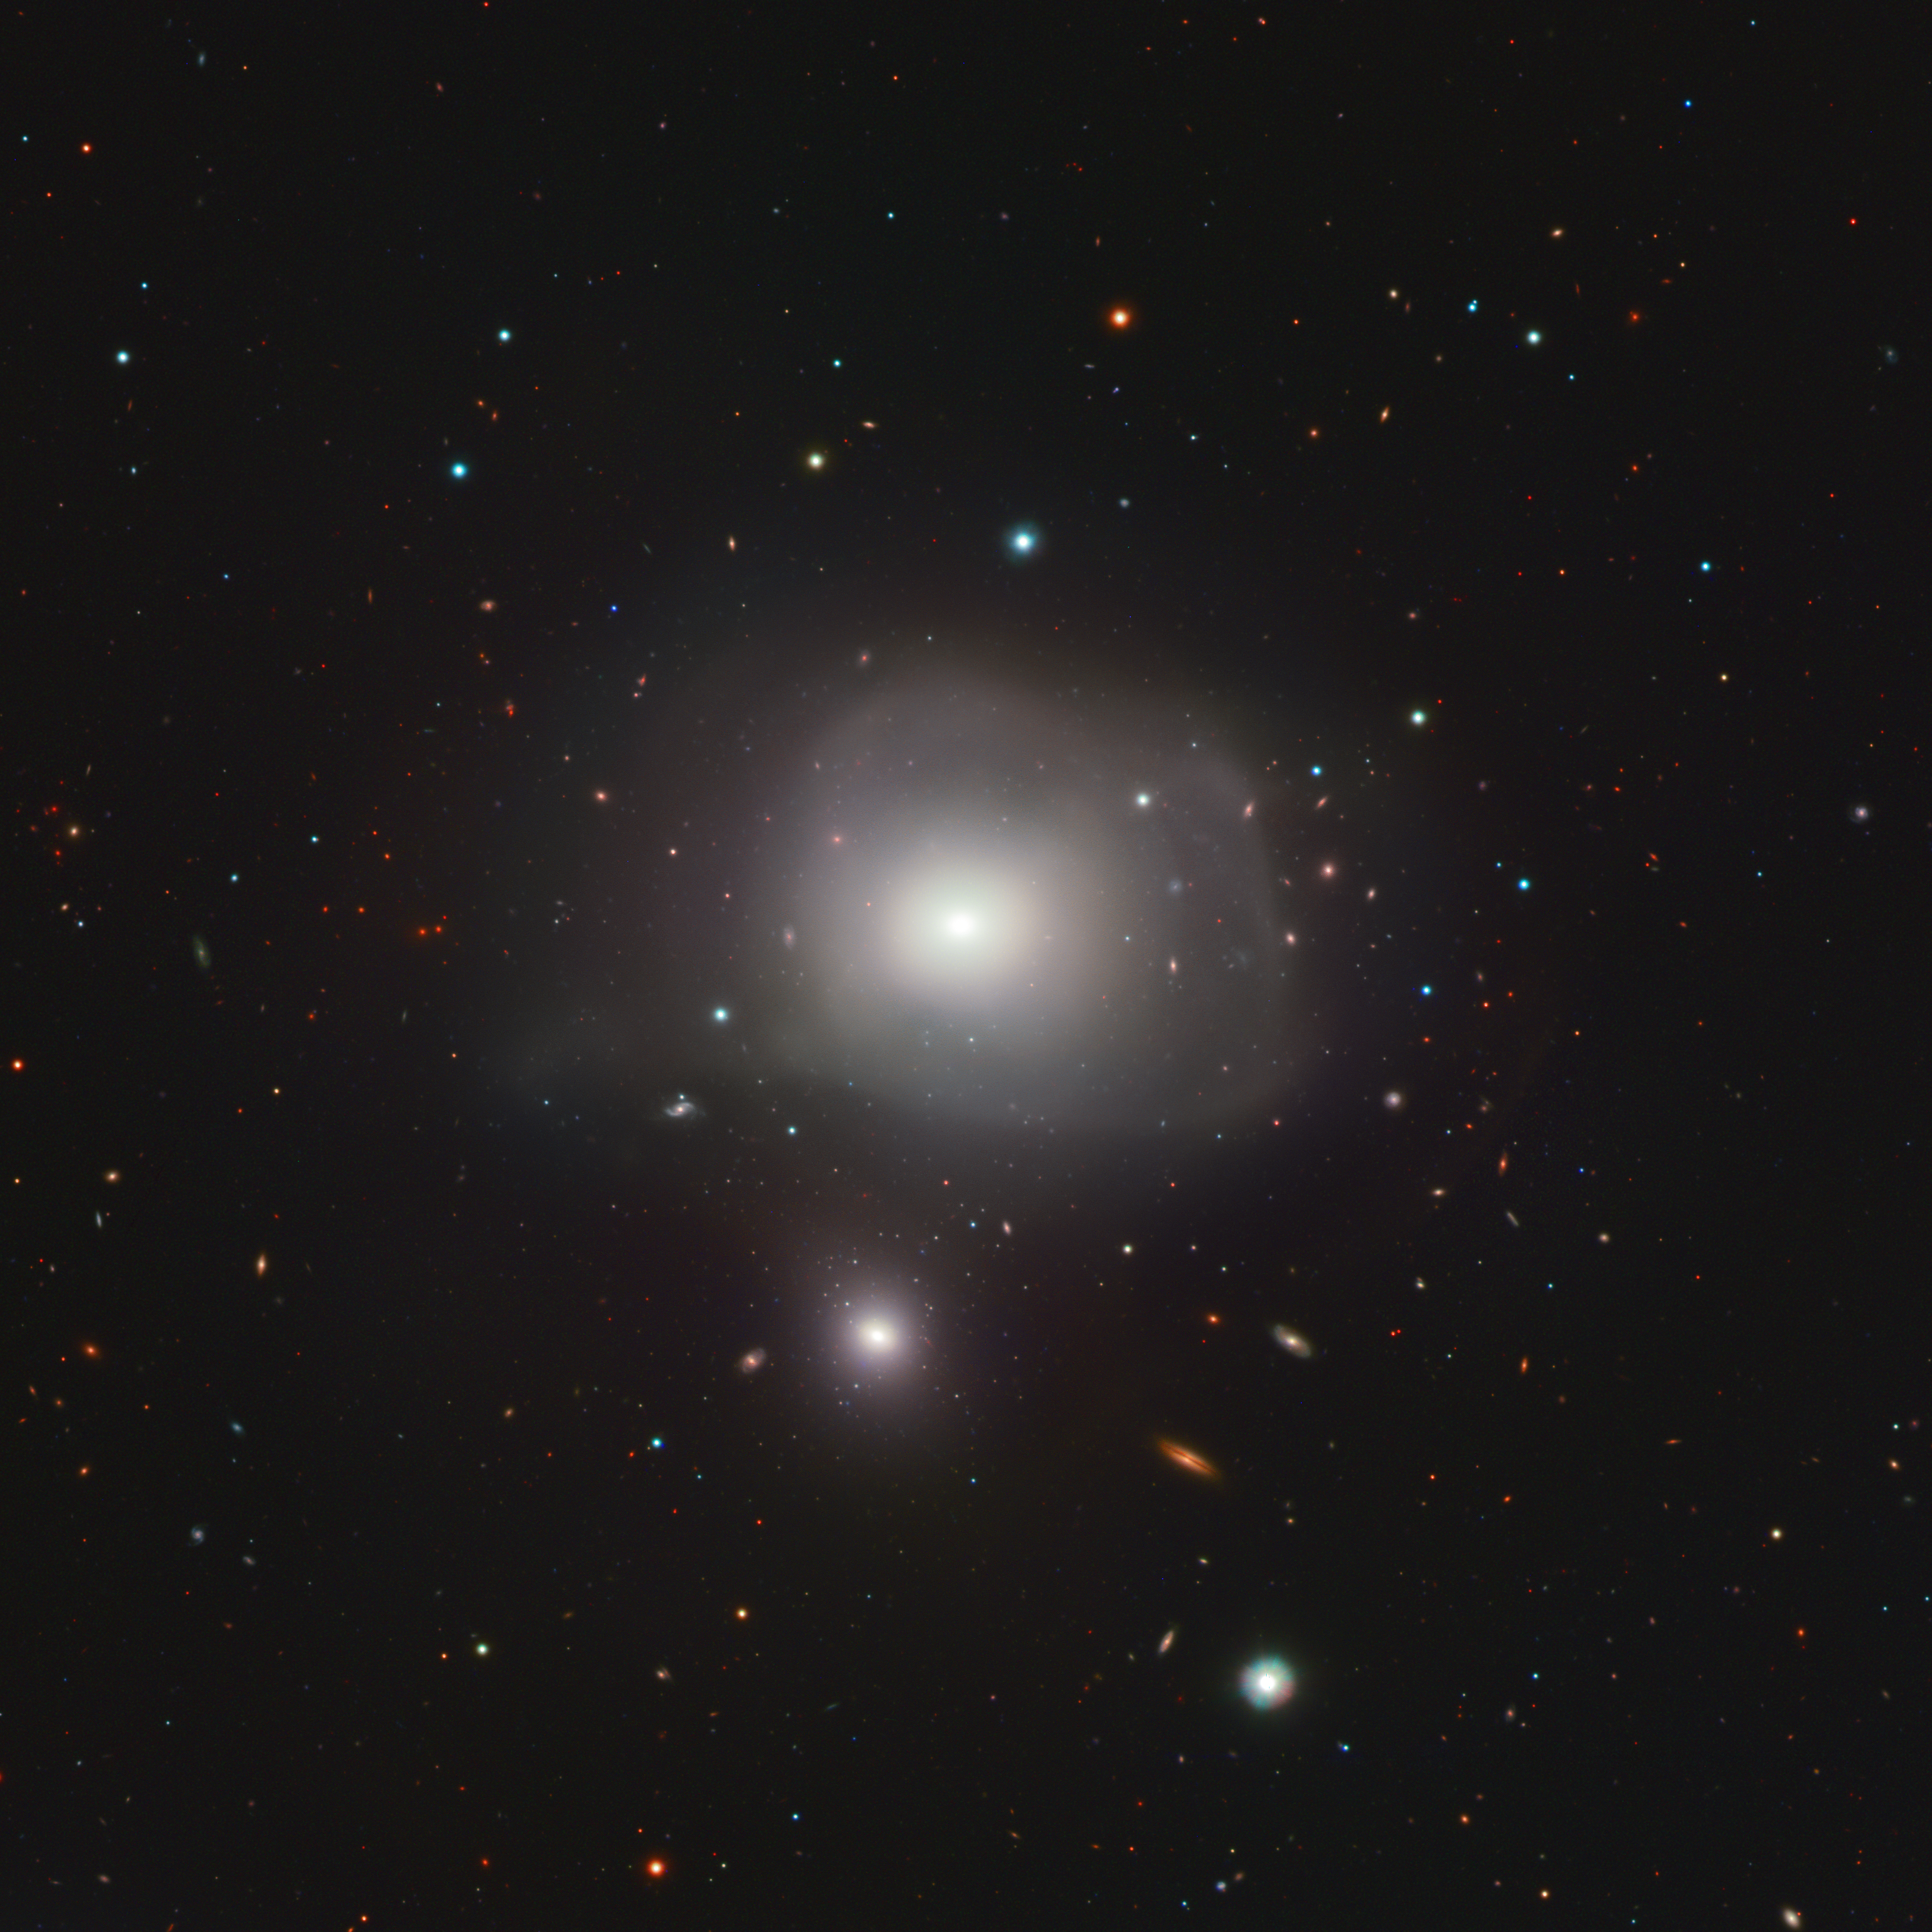

Not too close encounters of the galactic kind

This Picture of the Week shows NGC 3640, an unusual elliptical galaxy 88 million light-years away. The image, taken with the VLT Survey Telescope hosted at ESO’s Paranal Observatory, reveals a menagerie of galaxies of all shapes and sizes, ranging from slight blue smudges to the fried-egg shape of NGC 3640. But amidst this colourful cosmic neighbourhood, one thing stands out — this egg has a double yolk: a smaller galaxy that might be too close for its comfort.

Throughout their extremely long lifetime, galaxies change. As they soar through space, they may steal gas and stars from other galaxies, or even engulf and merge with them. After these events, galaxies can become distorted, as exemplified by the misshaped NGC 3640 and the diffuse light around it. The galaxy is then left with ‘scars’ that hint at a violent past, which astronomers can use to know its past and present history.

To trace the history behind this galaxy and its smaller companion, a team of astronomers at the Italian National Institute for Astrophysics used the VST to analyse their globular clusters, spherical and compact aggregations of stars bound by gravity. These usually contain some of the first stars created within a galaxy and can therefore act as fossil markers, revealing the galaxy’s history, even after merging events.

The results confirm that NGC 3640 has engulfed other galaxies before, an ominous sign for the smaller galaxy now in its path, NGC 3641. Yet, this small galactic underdog shows a distinct lack of distortions in its shape or the globular clusters within. This suggests that their interaction, while fast, is not happening close enough for NGC 3640 to pose a threat. NGC 3641 might be safe… for now.

Credit: ESO/INAF/R. Ragusa et al.